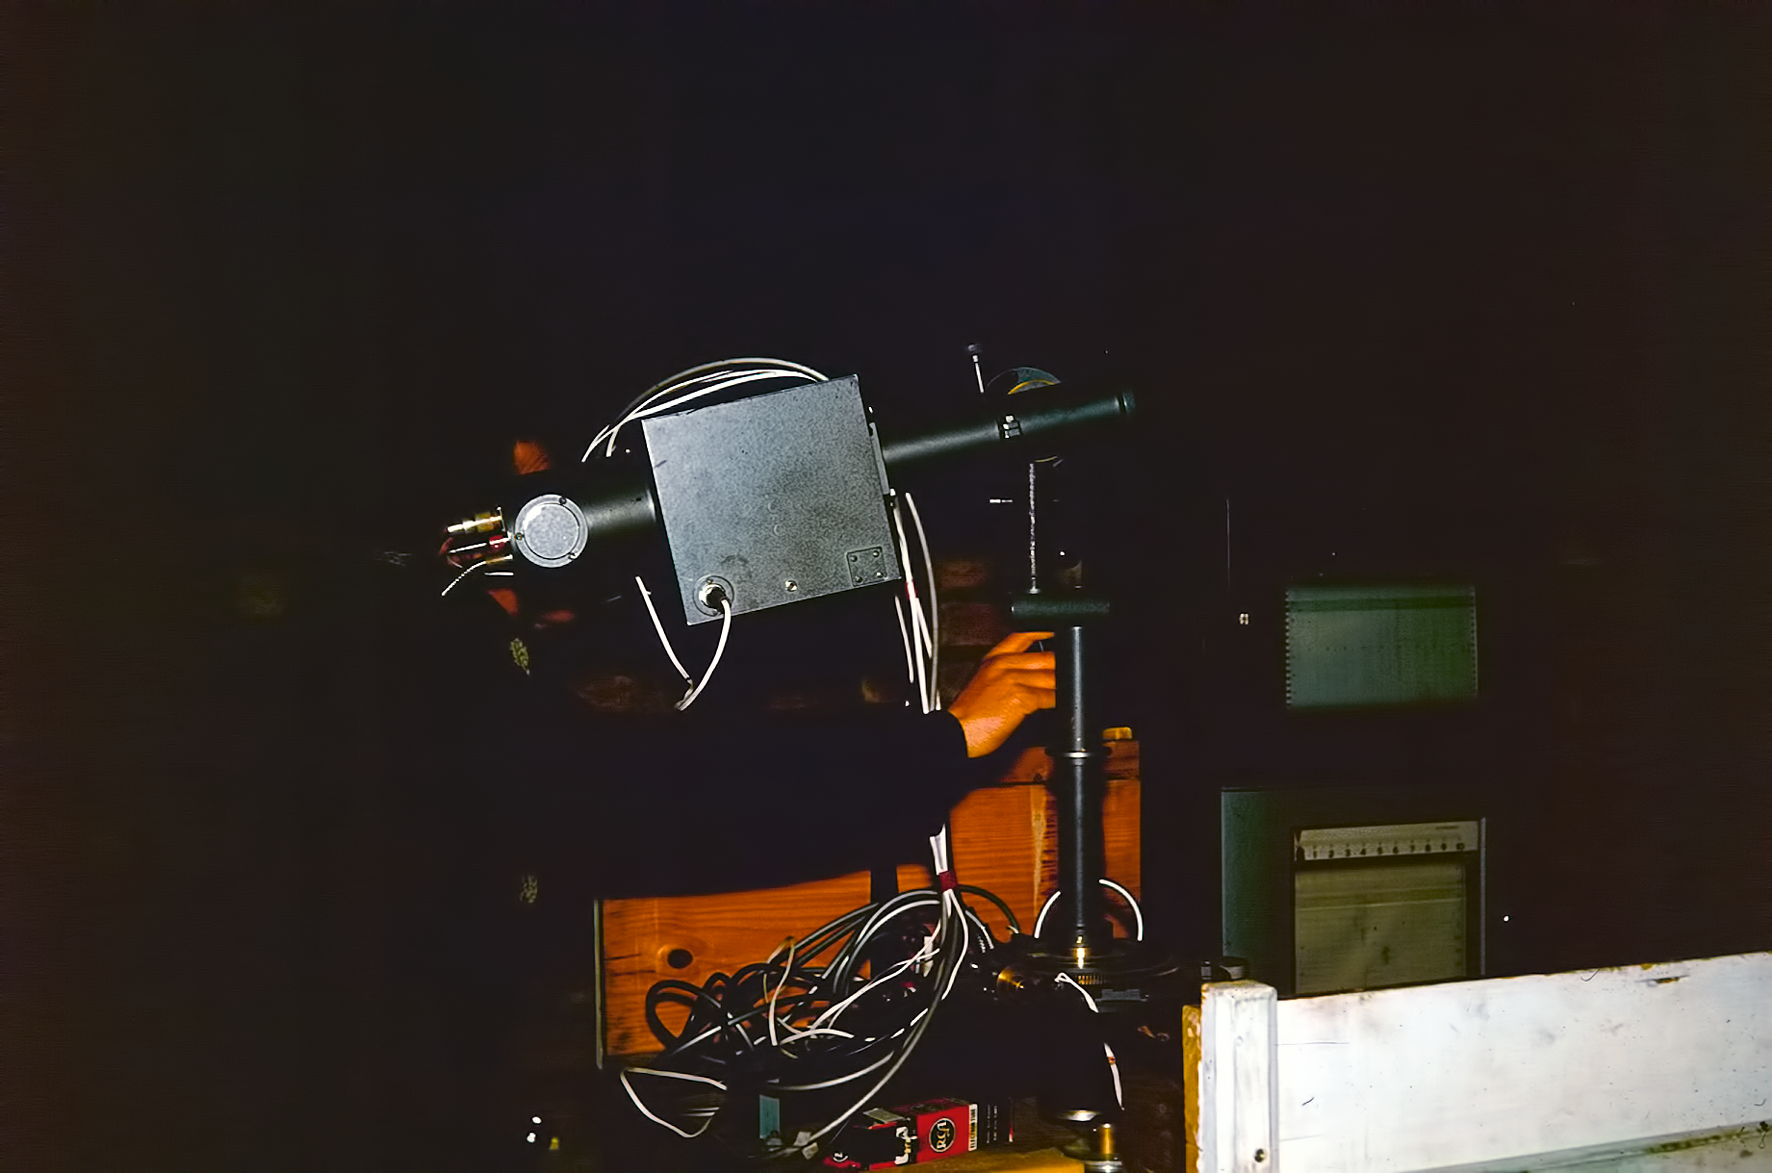

Observing at Rockdale Mountain

Image of the Rockdale Mountain observing site in South Africa from ESO’s testing expedition in the early 1960s.

Credit: ESO/J.Doornenbal